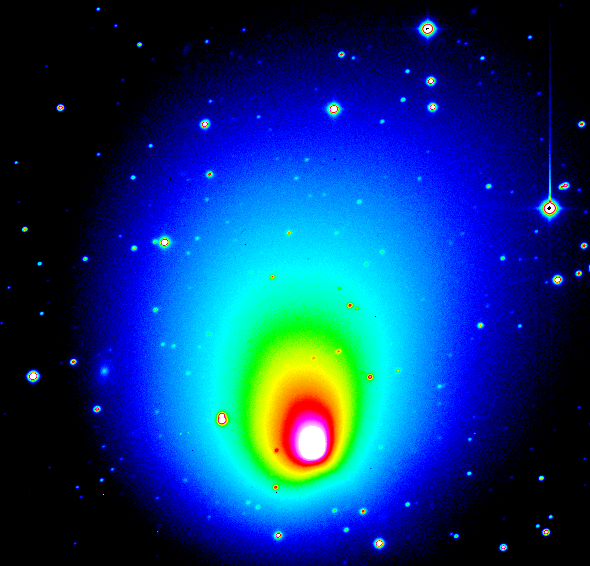

Comet Hale-Bopp

False-colour image of Comet Hale-Bopp. The central part has been further processed as to show the asymmetrical component; here an enormous dust jet, emanating northwards of the nucleus, is clearly visible.

Credit: ESO